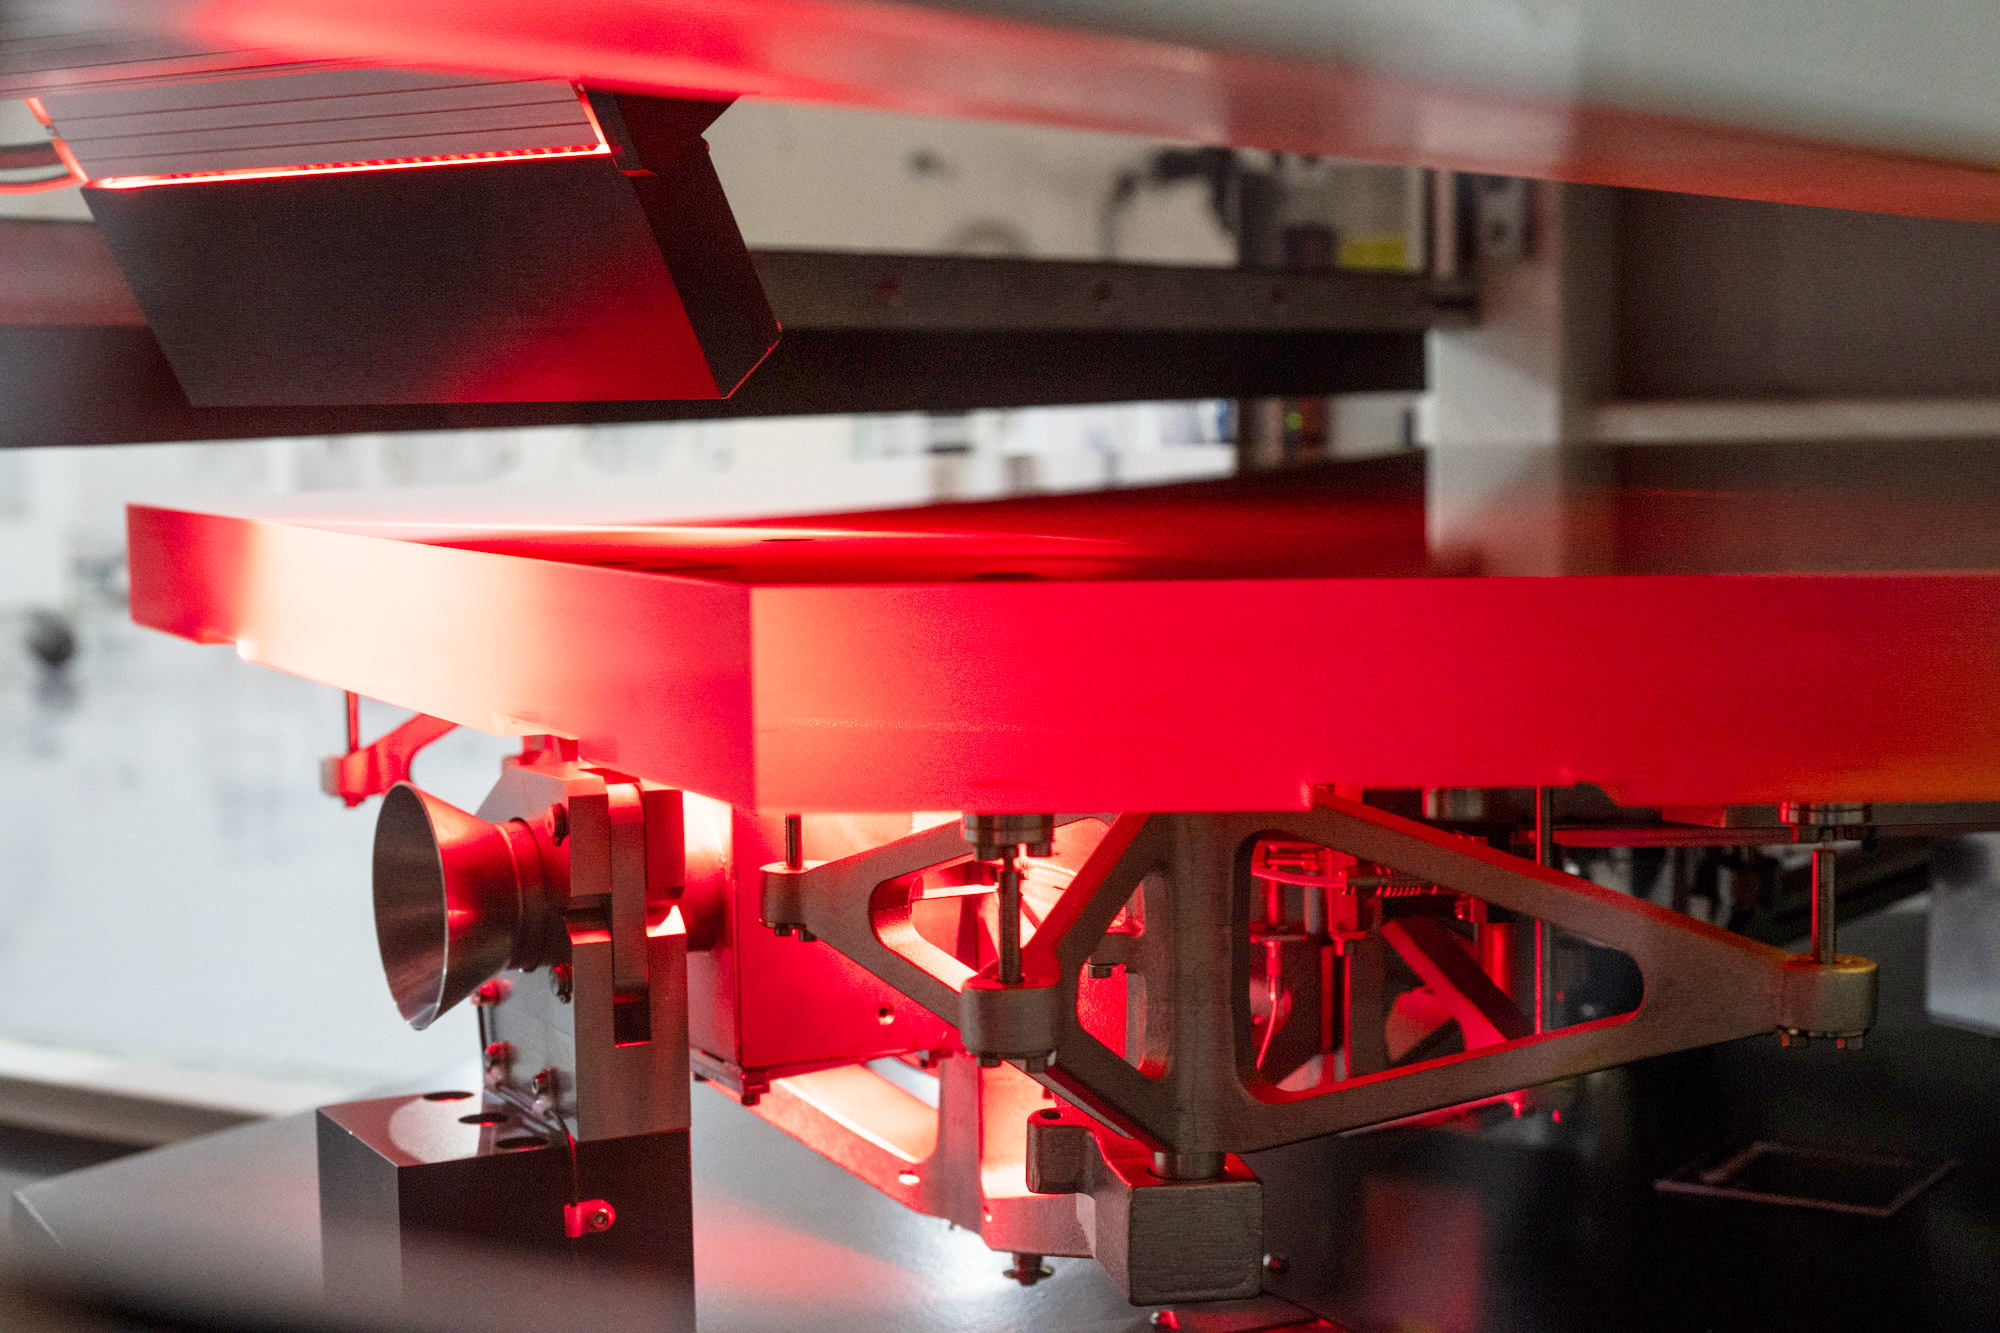

ELT mirror blank undergoing cleanliness control

This is a photo taken in 2024 inside the Extremely Large Telescope (ELT)'s Technical Facility (ETF) in Paranal, Chile. It shows a segment of the ELT main mirror going through a step in the coating process. In this machine, a cleanliness control is done to ensure the mirror surface is free of impurities before the actual coating (applying incredibly thin layers of chrome, silver, and silicon are applied atom by atom) is performed.

Credit: ESO/G. Hüdepohl (atacamaphoto.com)